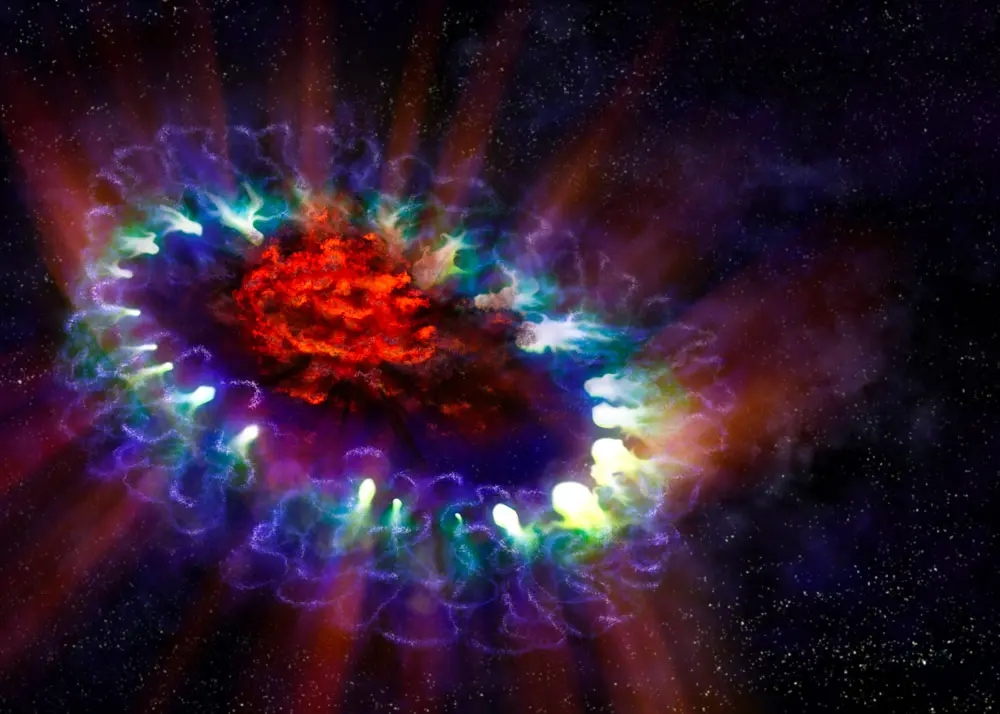

Artist’s illustration of supernova 1987A

This artist’s illustration of supernova 1987A reveals the cold, inner regions of the exploded star’s remnants (in red) where tremendous amounts of dust were detected and imaged by ALMA. This inner region is contrasted with the outer shell (lacy white and blue circles), where the energy from the supernova is colliding with the envelope of gas ejected from the star prior to its powerful detonation.

Credit: Alexandra Angelich (NRAO/AUI/NSF)